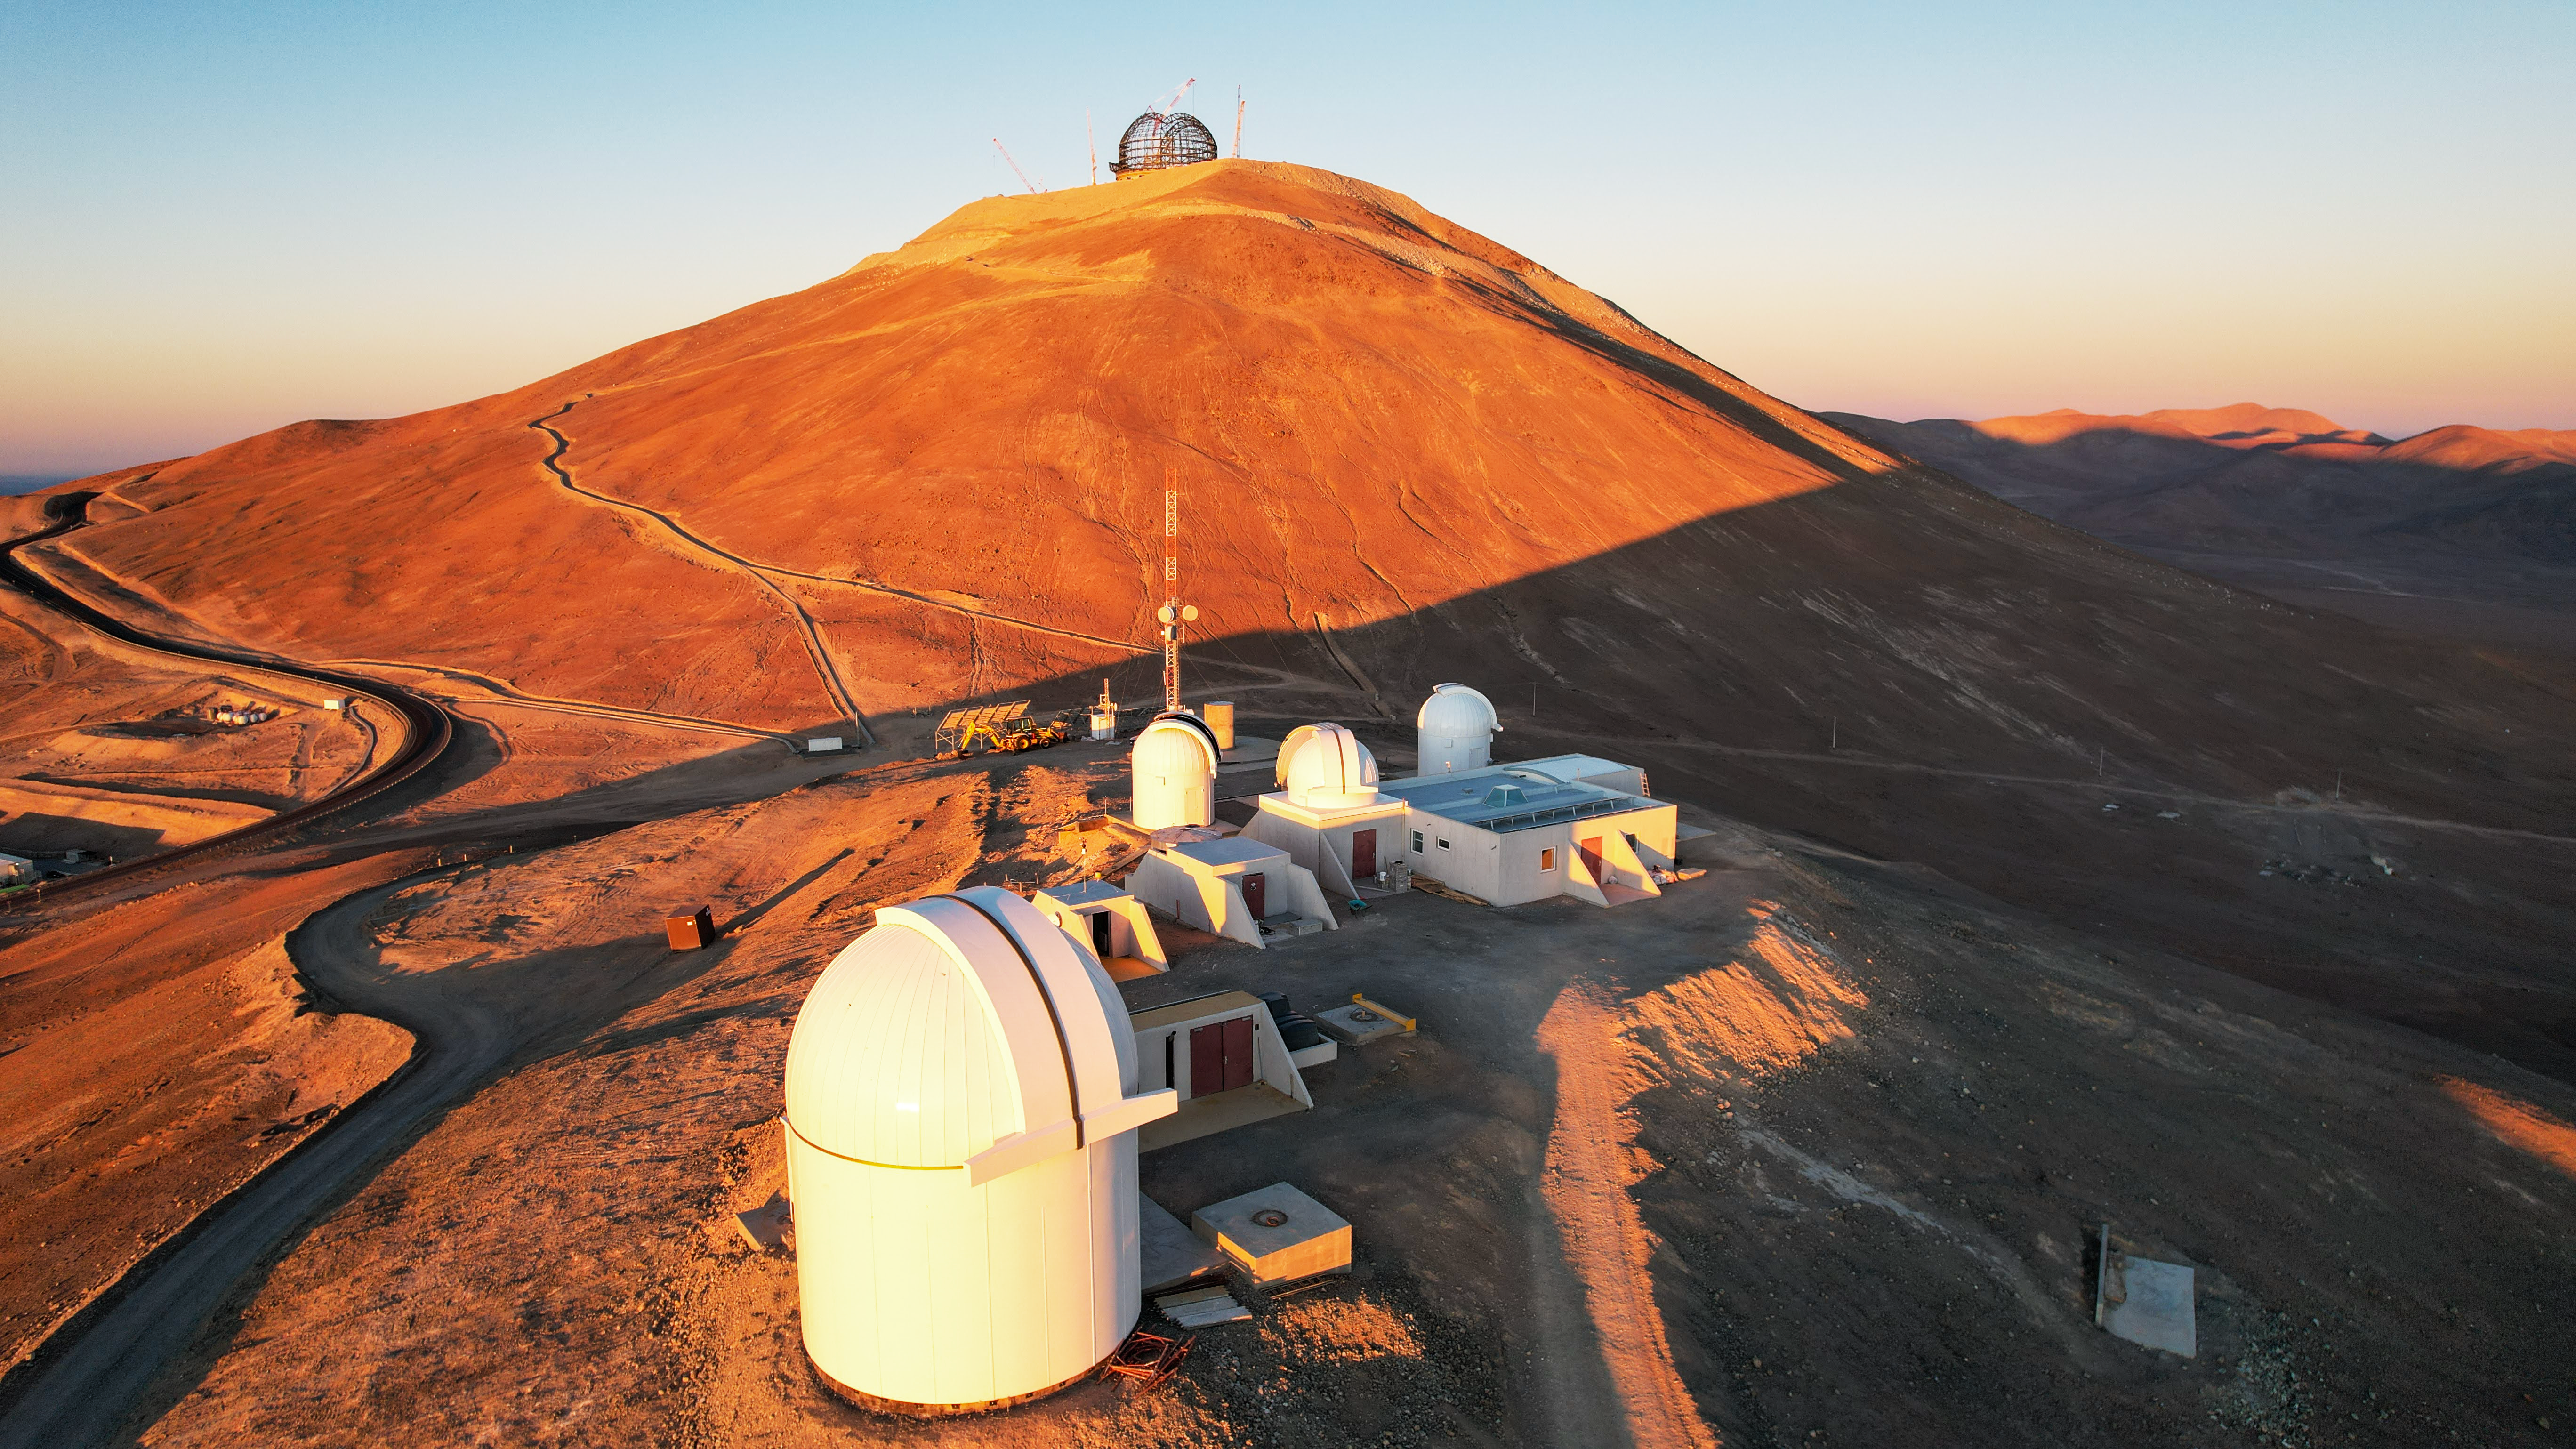

Neighbours in the Atacama Desert

At around 3000 metres elevation in the Chilean Atacama Desert, ESO’s Extremely Large Telescope (ELT) neighbours the newly inaugurated Rolf Chini Cerro Murphy Observatory, run by the Nicolaus Copernicus Astronomical Center of the Polish Academy of Sciences (CAMK). The proximity means that resources, such as access roads and fibre optic cables, will be shared, as well as the pristine desert skies.

Credit: P. Karczmarek/CAMK/ESO